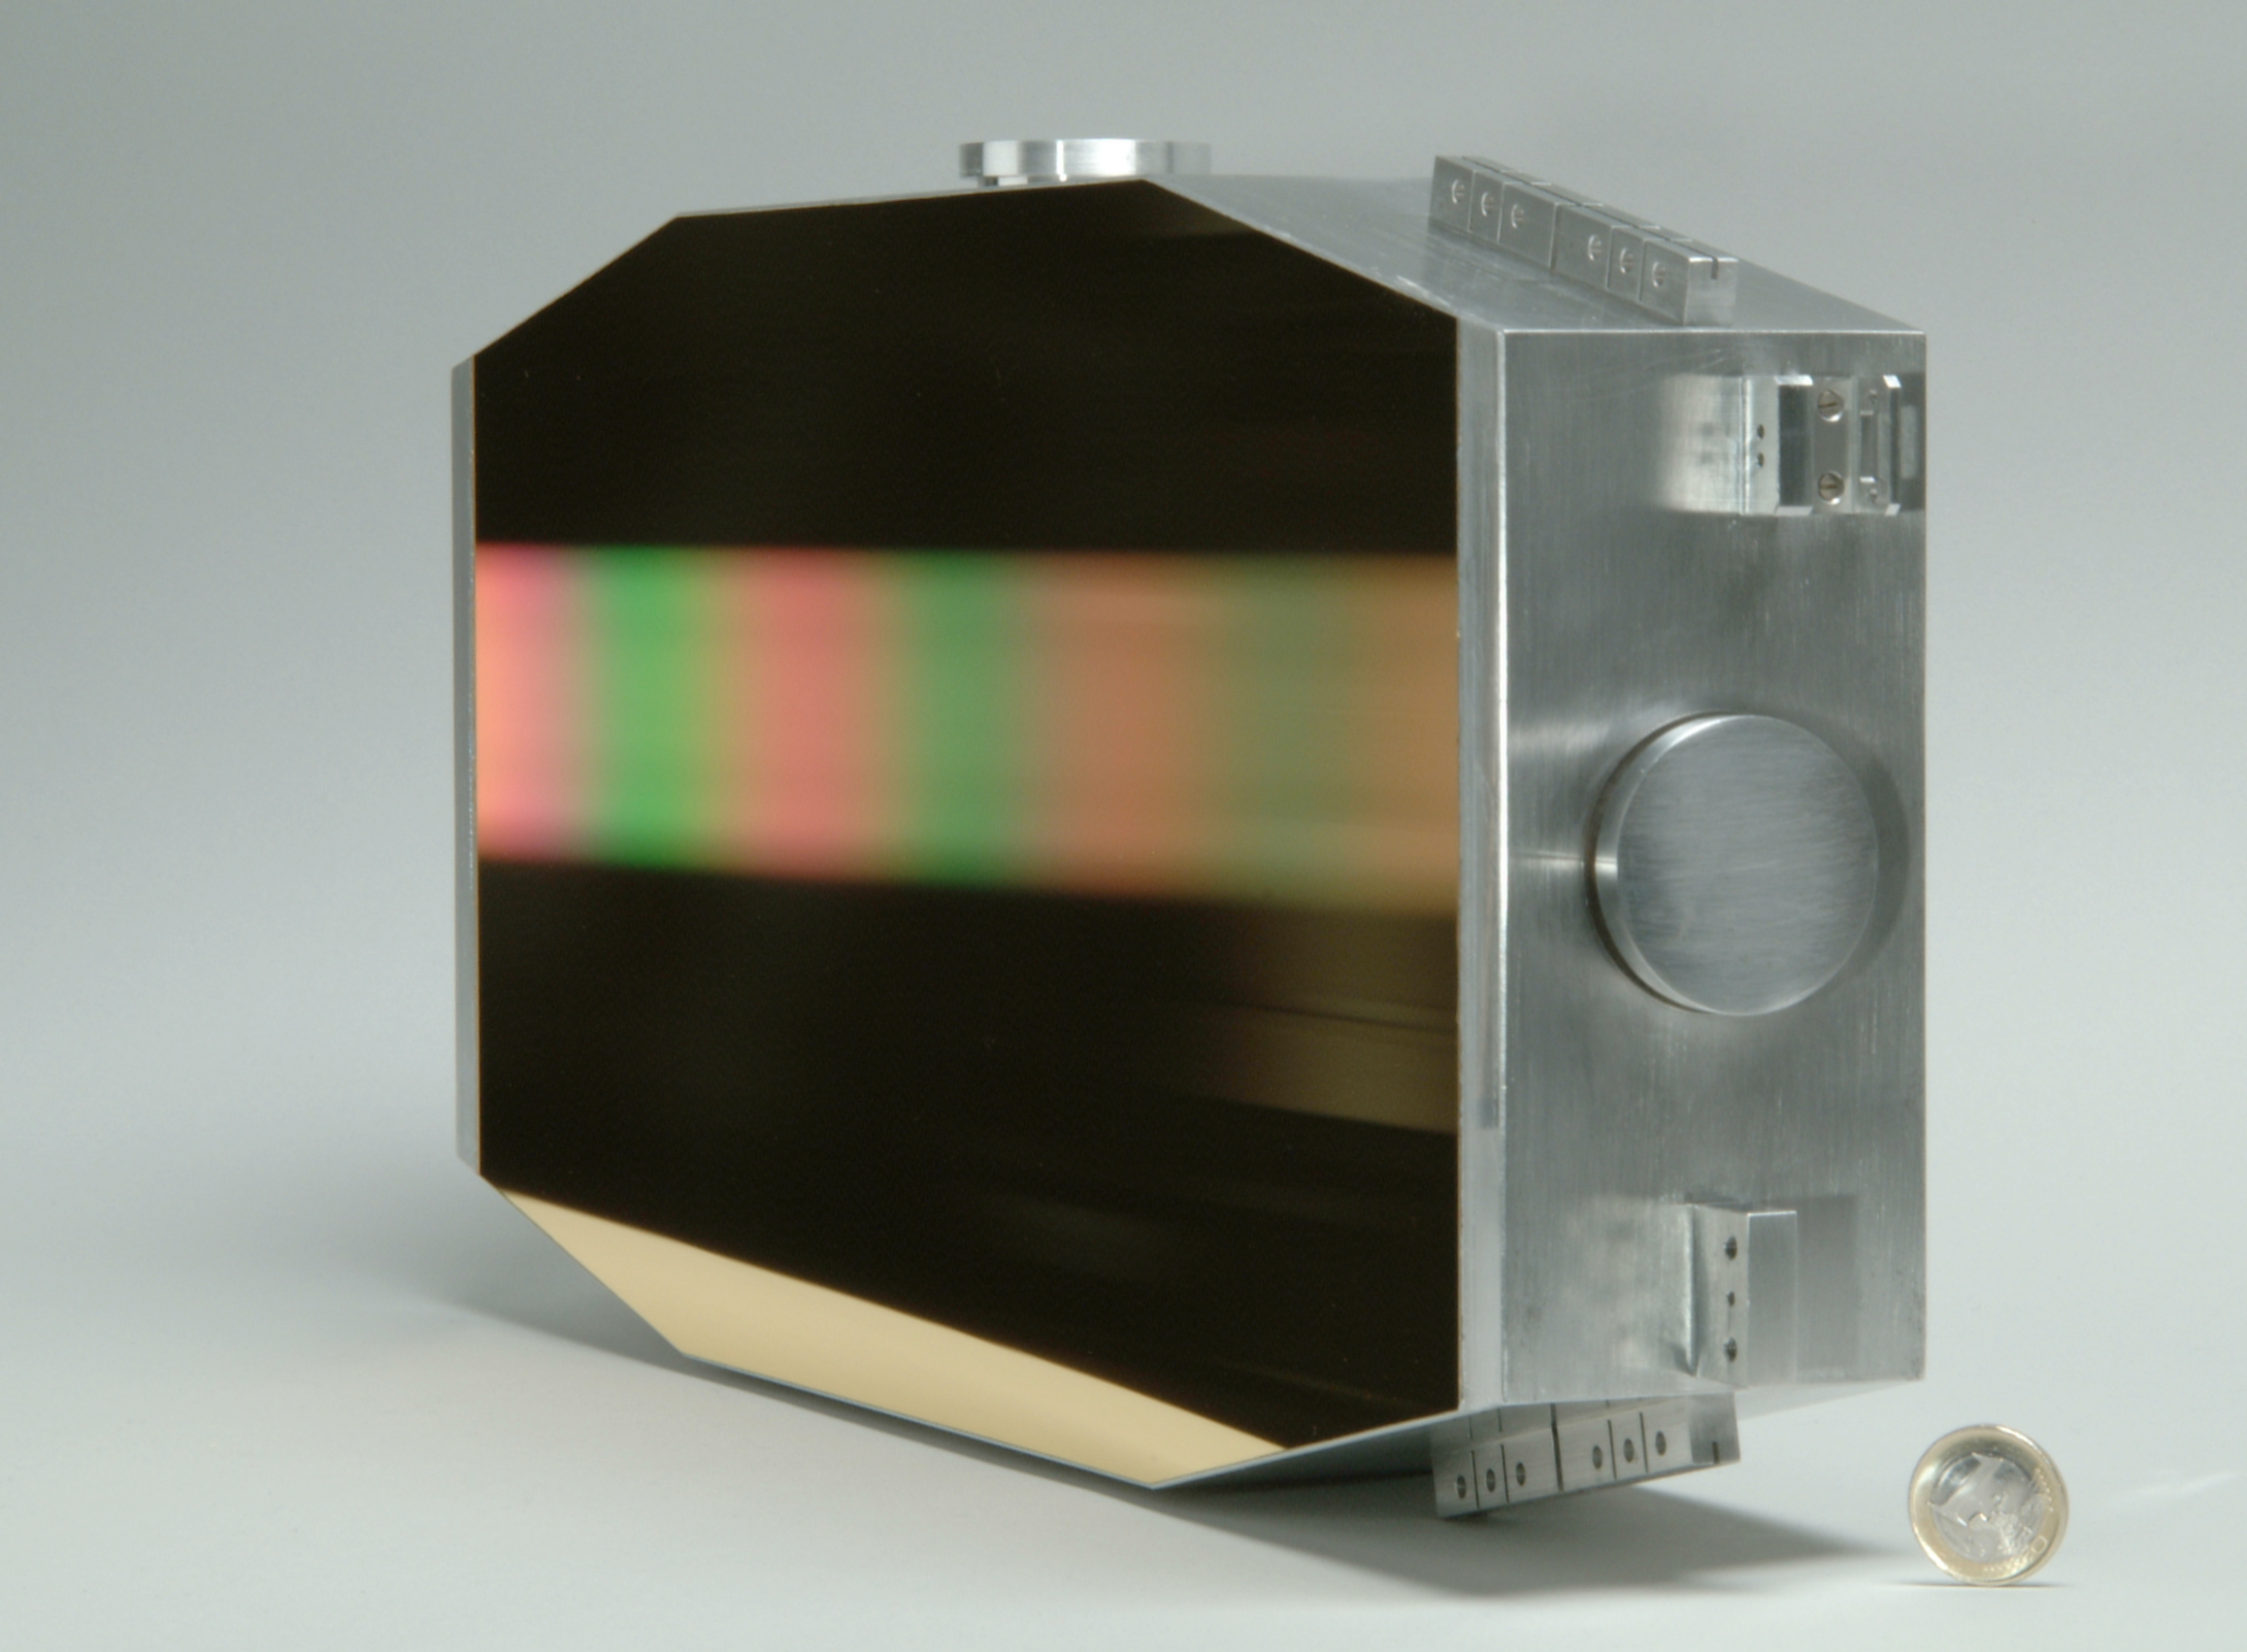

CRIRES grating

The CRIRES instrument grating. Image taken in October 2002.

Credit: ESO